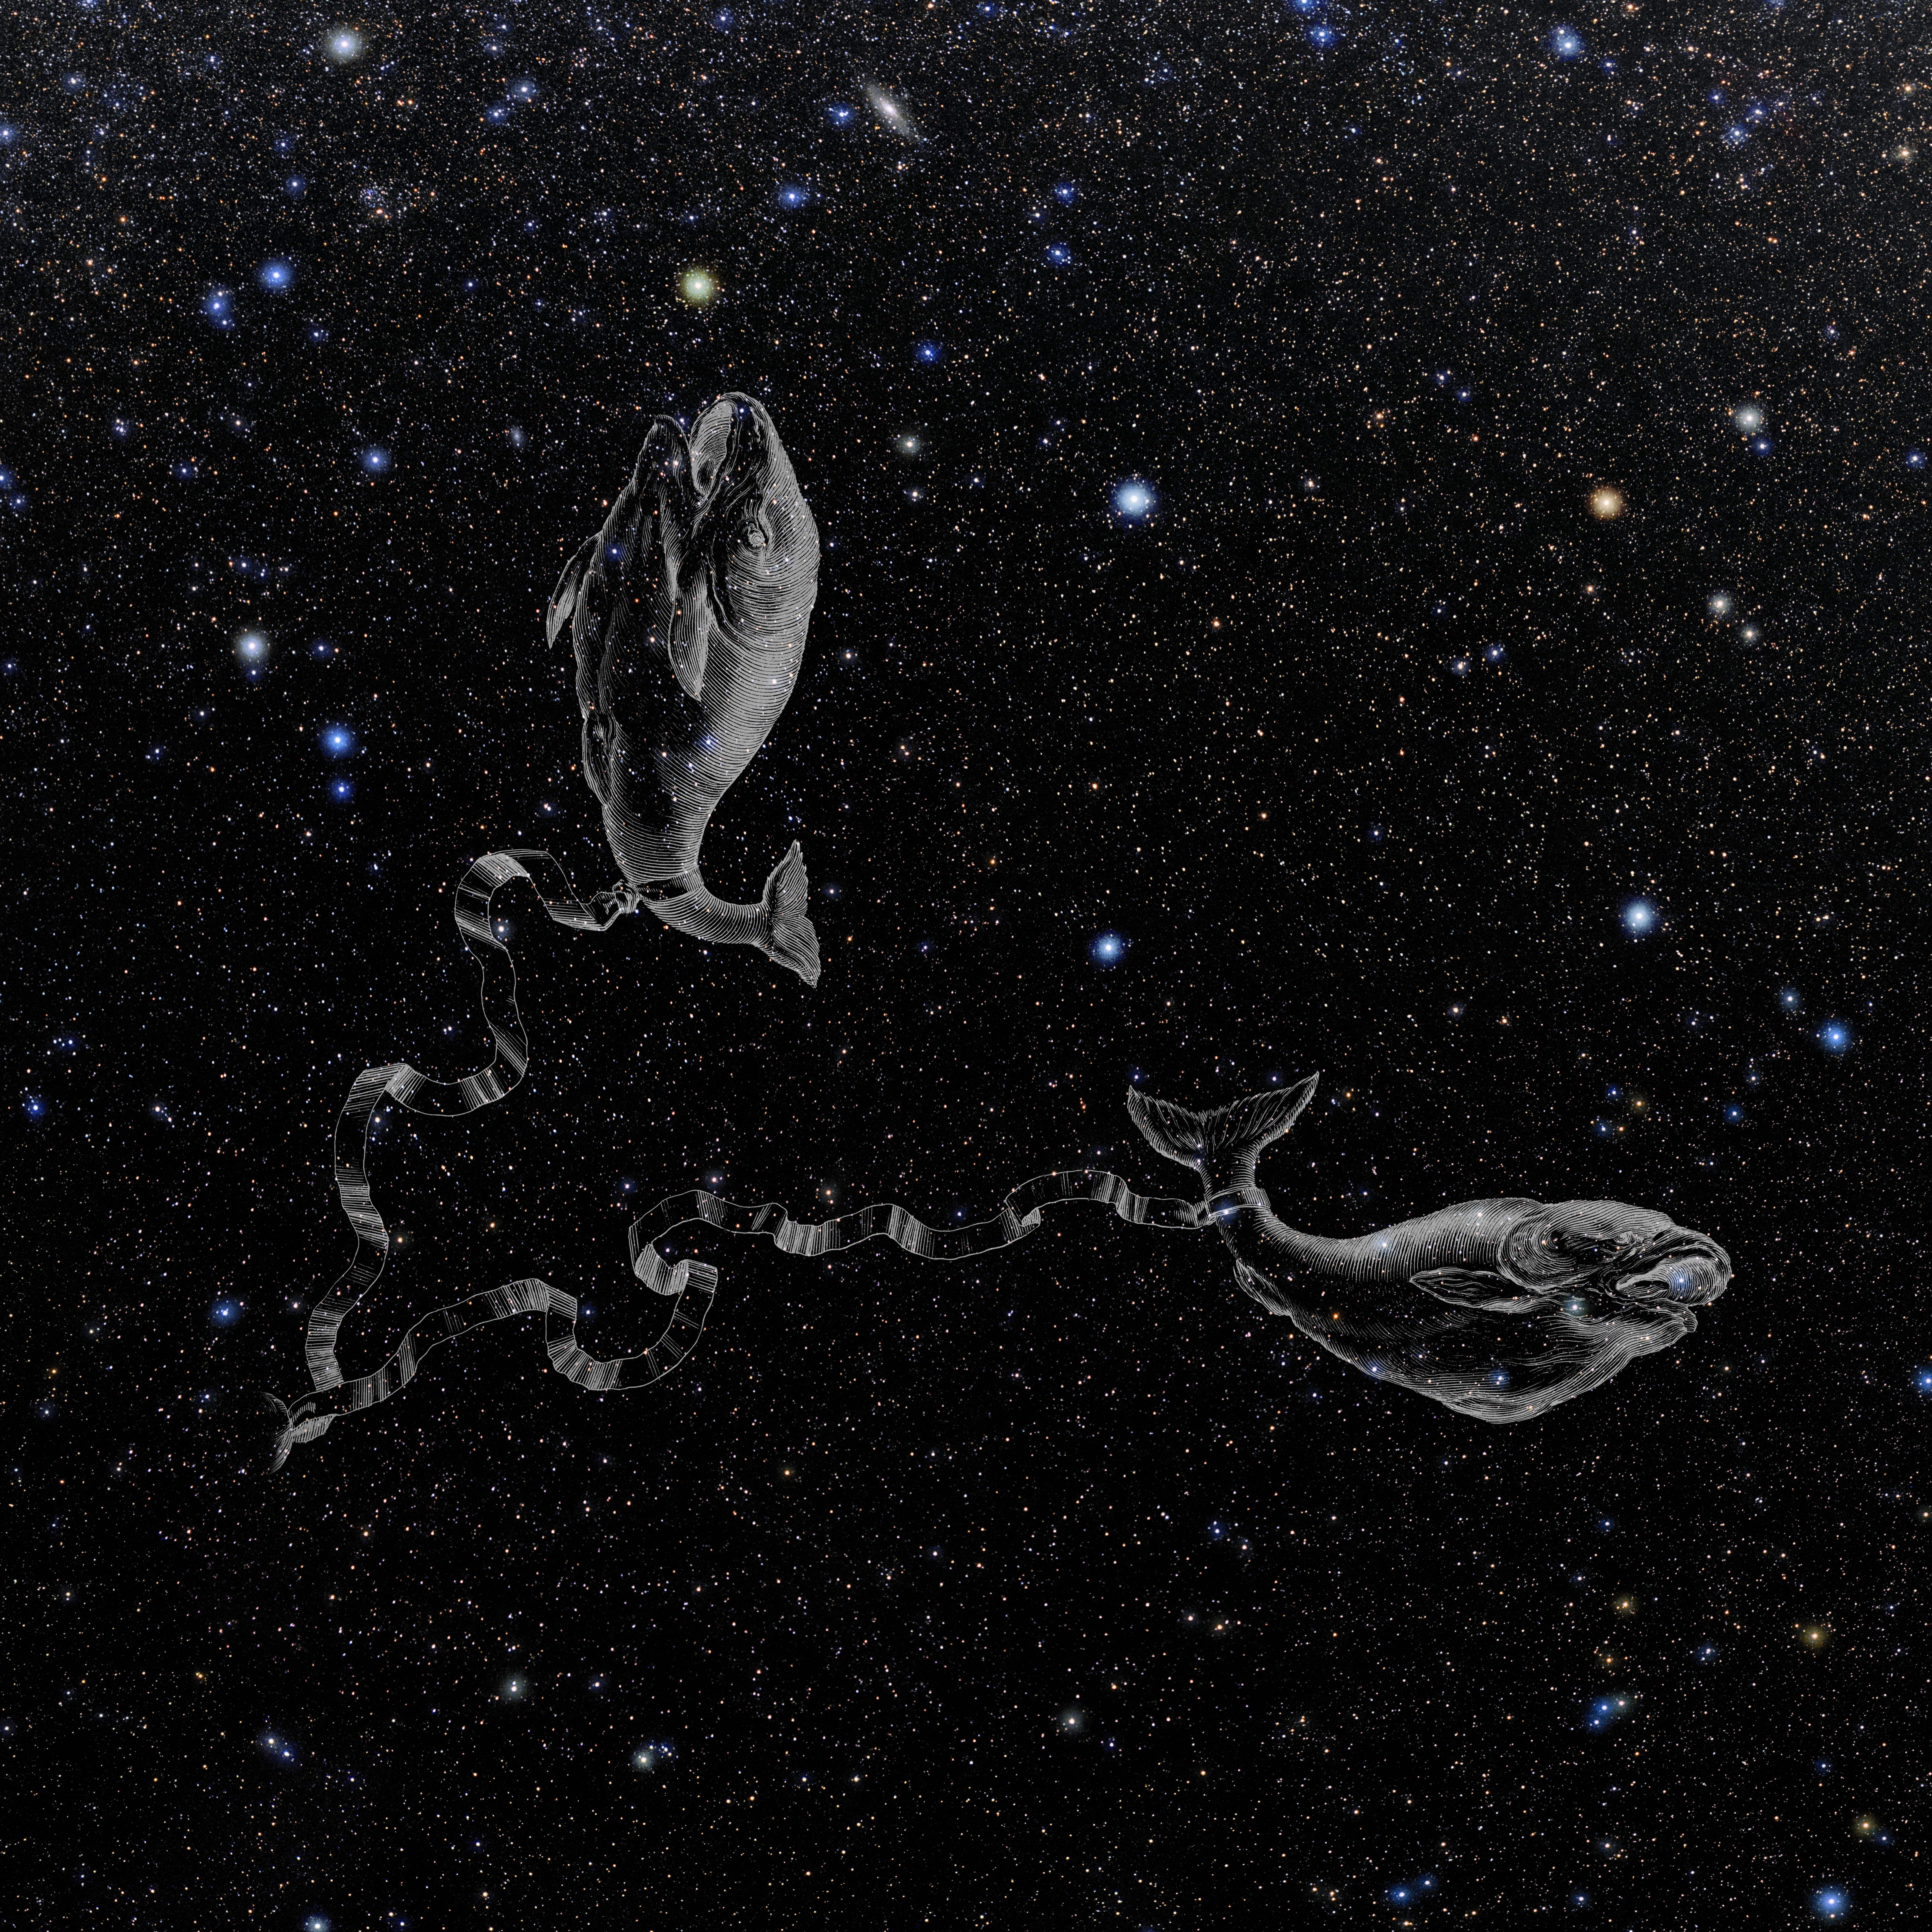

Pisces with Hevelius Drawing

Photo of the constellation Pisces from NOIRLab's 88 Constellations project showing Johannes Hevelius drawing of the constellation in Uranographia, his celestial catalogue in 1690.
Here is the version with the constellation 'stick figure' and here the unannotated version.

Credit: E. Slawik/NOIRLab/NSF/AURA/M. Zamani/J. Hevelius/NASA Universe of Learning/USNO/STScI